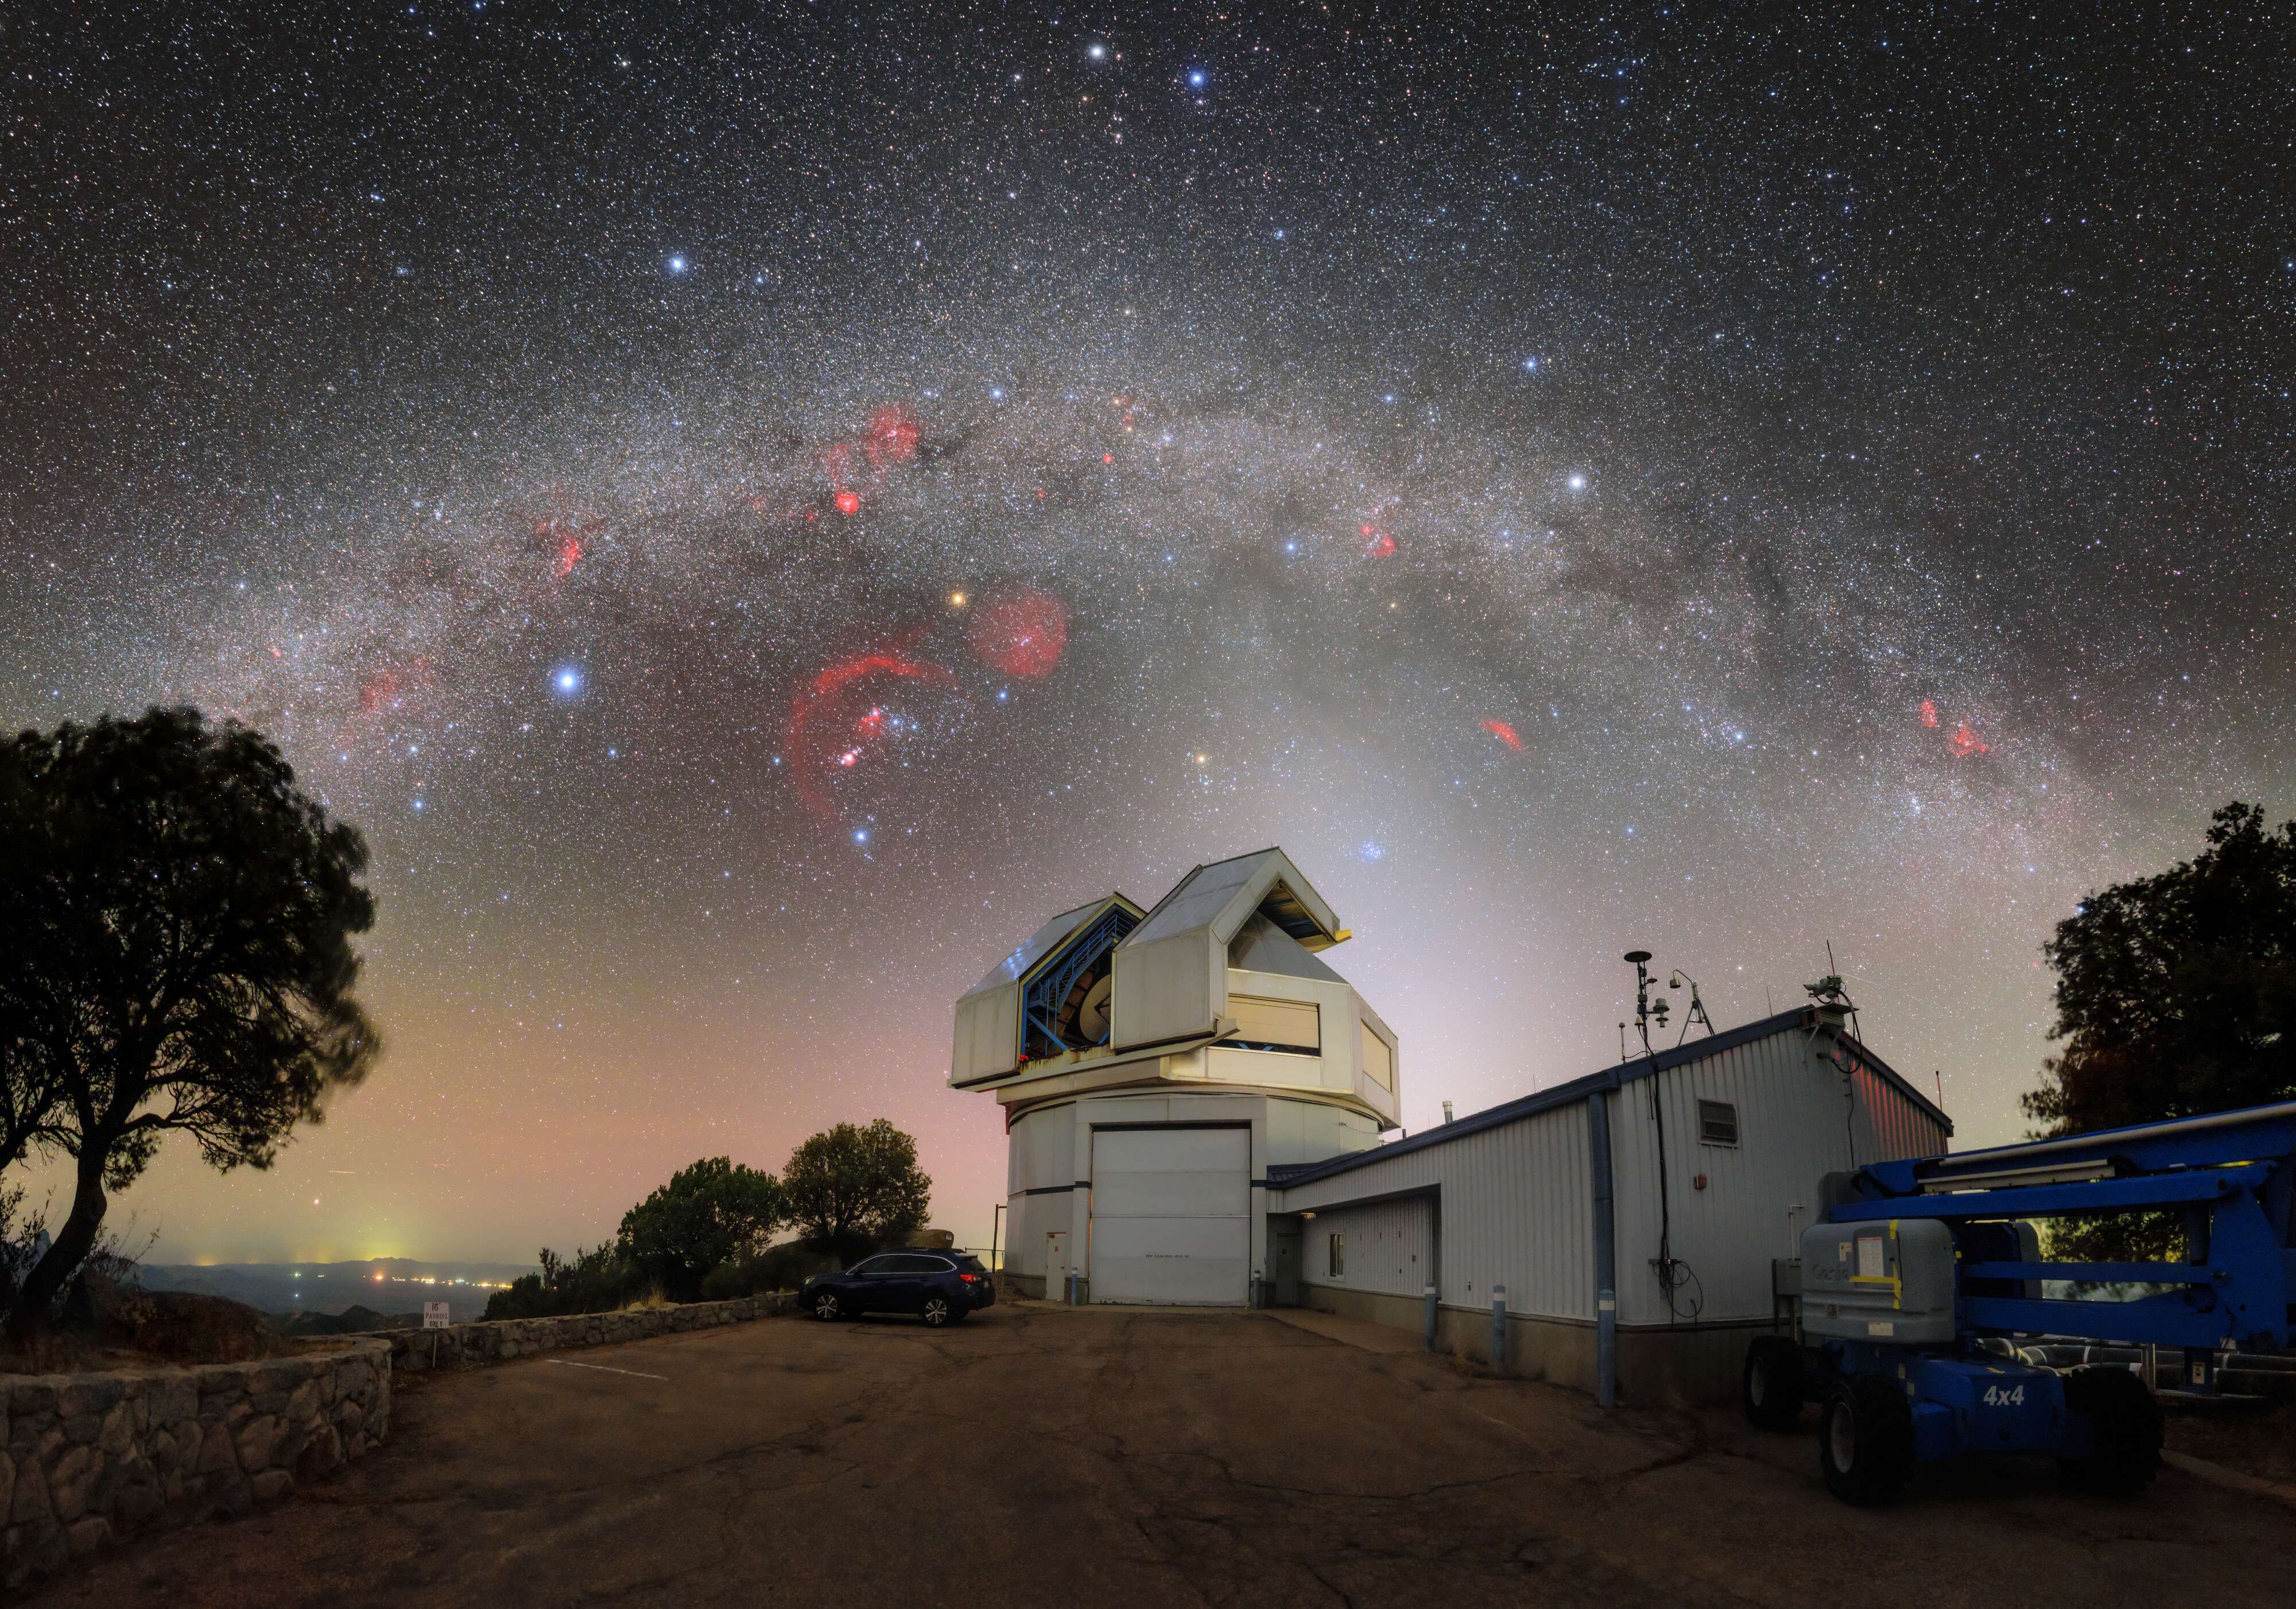

A Pantheon Above WIYN

The Milky Way and colorful celestial objects stretch over Kitt Peak National Observatory (KPNO), a Program of NSF NOIRLab, in this image of the WIYN 3.5-meter Telescope. This telescope is used to hunt for and characterize exoplanets with the NEID (pronounced NOO-id, rhymes with “fluid”) spectrograph, a state-of-the-art instrument for highly precise measurements of stellar movements.

Above the WIYN telescope is a pantheon of constellations and their stellar companions. To the left, near the tree, is the brightest star in the sky, Sirius, that indicates the constellation Canis Major (the Great Dog). To its right is the constellation Orion (the Hunter) marked by the bright red supergiant star Betelgeuse of Orion’s ‘right shoulder’ and three inline stars that form his ‘belt’. The glowing red regions in the constellation are part of the Orion molecular cloud complex. Shockwaves from newly formed stars excite these and other areas of molecular hydrogen, which then appear prominently, like in this image, using proper photographic techniques. Further to the right, above the WIYN telescope, is the constellation Taurus (the Bull) and the open star cluster Messier 45, also known as the Pleiades (the Seven Sisters). Above the Milky Way is the constellation Gemini (the Twins), evident from the two brightest stars at the top of the image that are the twins’ ‘heads’.

This photo was taken as part of the recent NOIRLab 2022 Photo Expedition to all the NOIRLab sites.

Credit: KPNO/NOIRLab/NSF/AURA/P. Horálek (Institute of Physics in Opava)